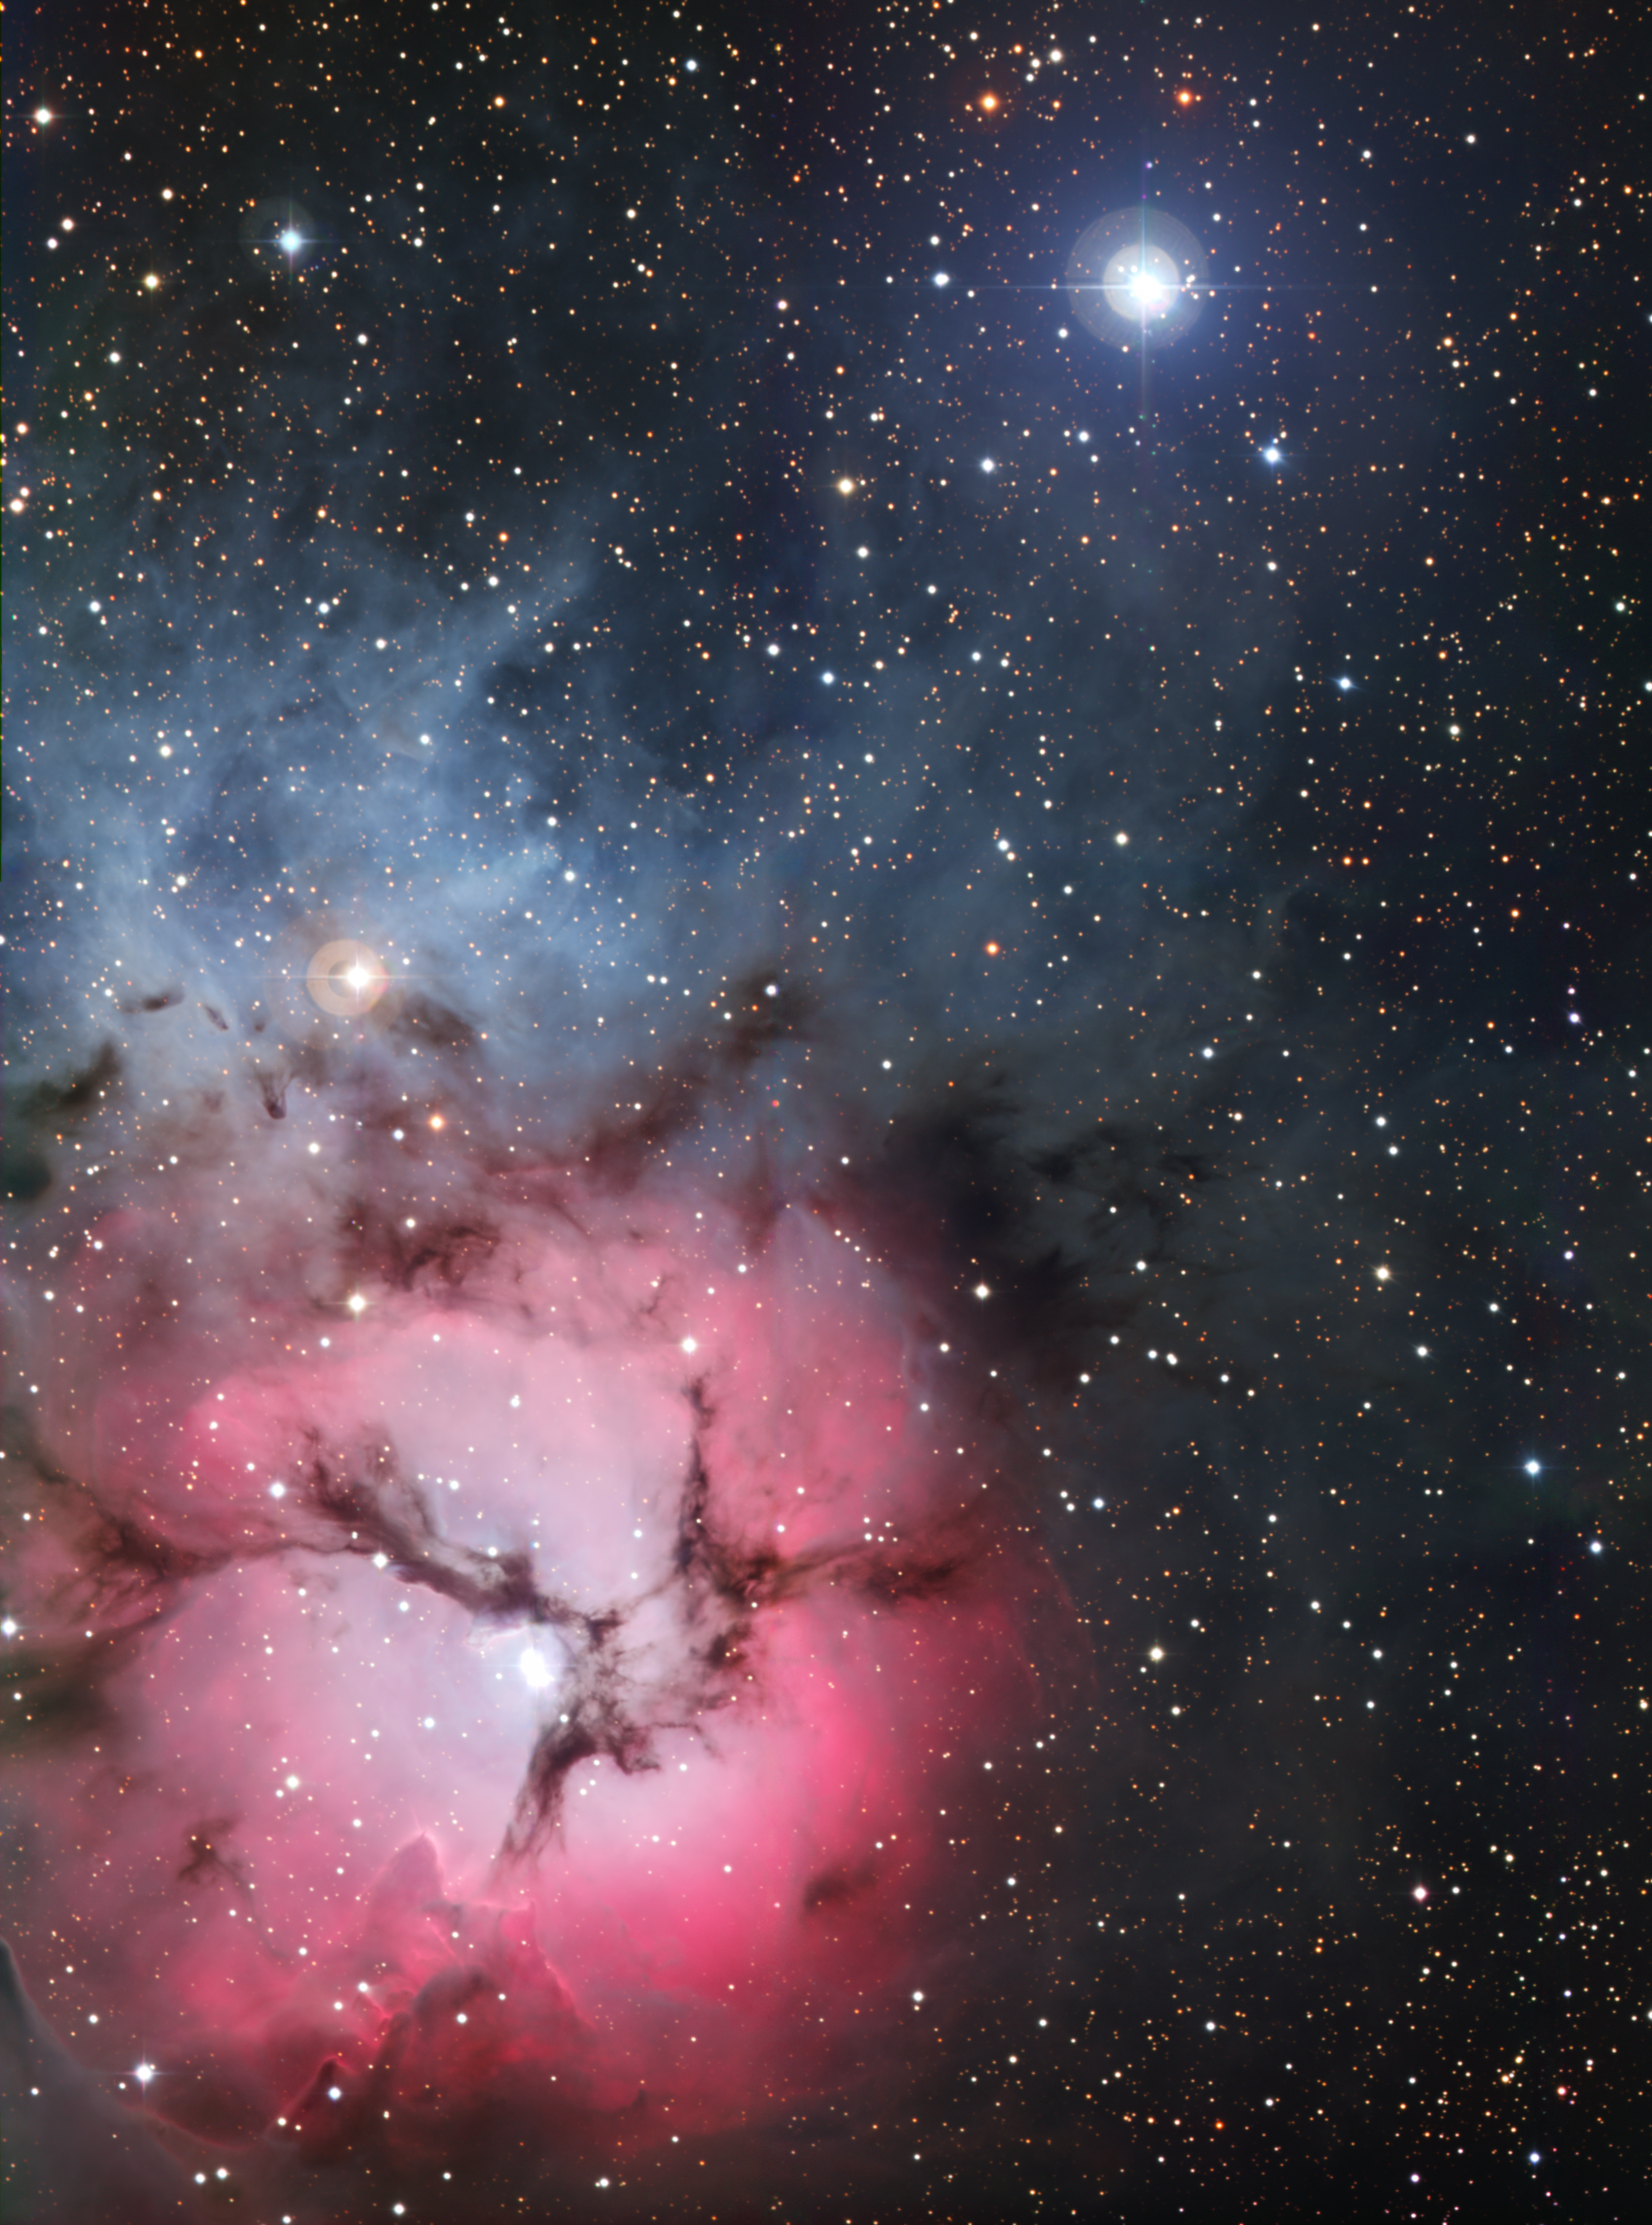

The Trifid Nebula (full frame)

The massive star factory known as the Trifid Nebula was captured in all its glory with the Wide-Field Imager camera attached to the MPG/ESO 2.2-metre telescope at ESO’s La Silla Observatory in northern Chile. So named for the dark dust bands that trisect its glowing heart, the Trifid Nebula is a rare combination of three nebulae types that reveal the fury of freshly formed stars and point to more star birth in the future. The field of view of the image is approximately 19 x 26 arcminutes. The Trifid Nebula is also known as NGC 6514 and Messier 20.

Credit: ESO